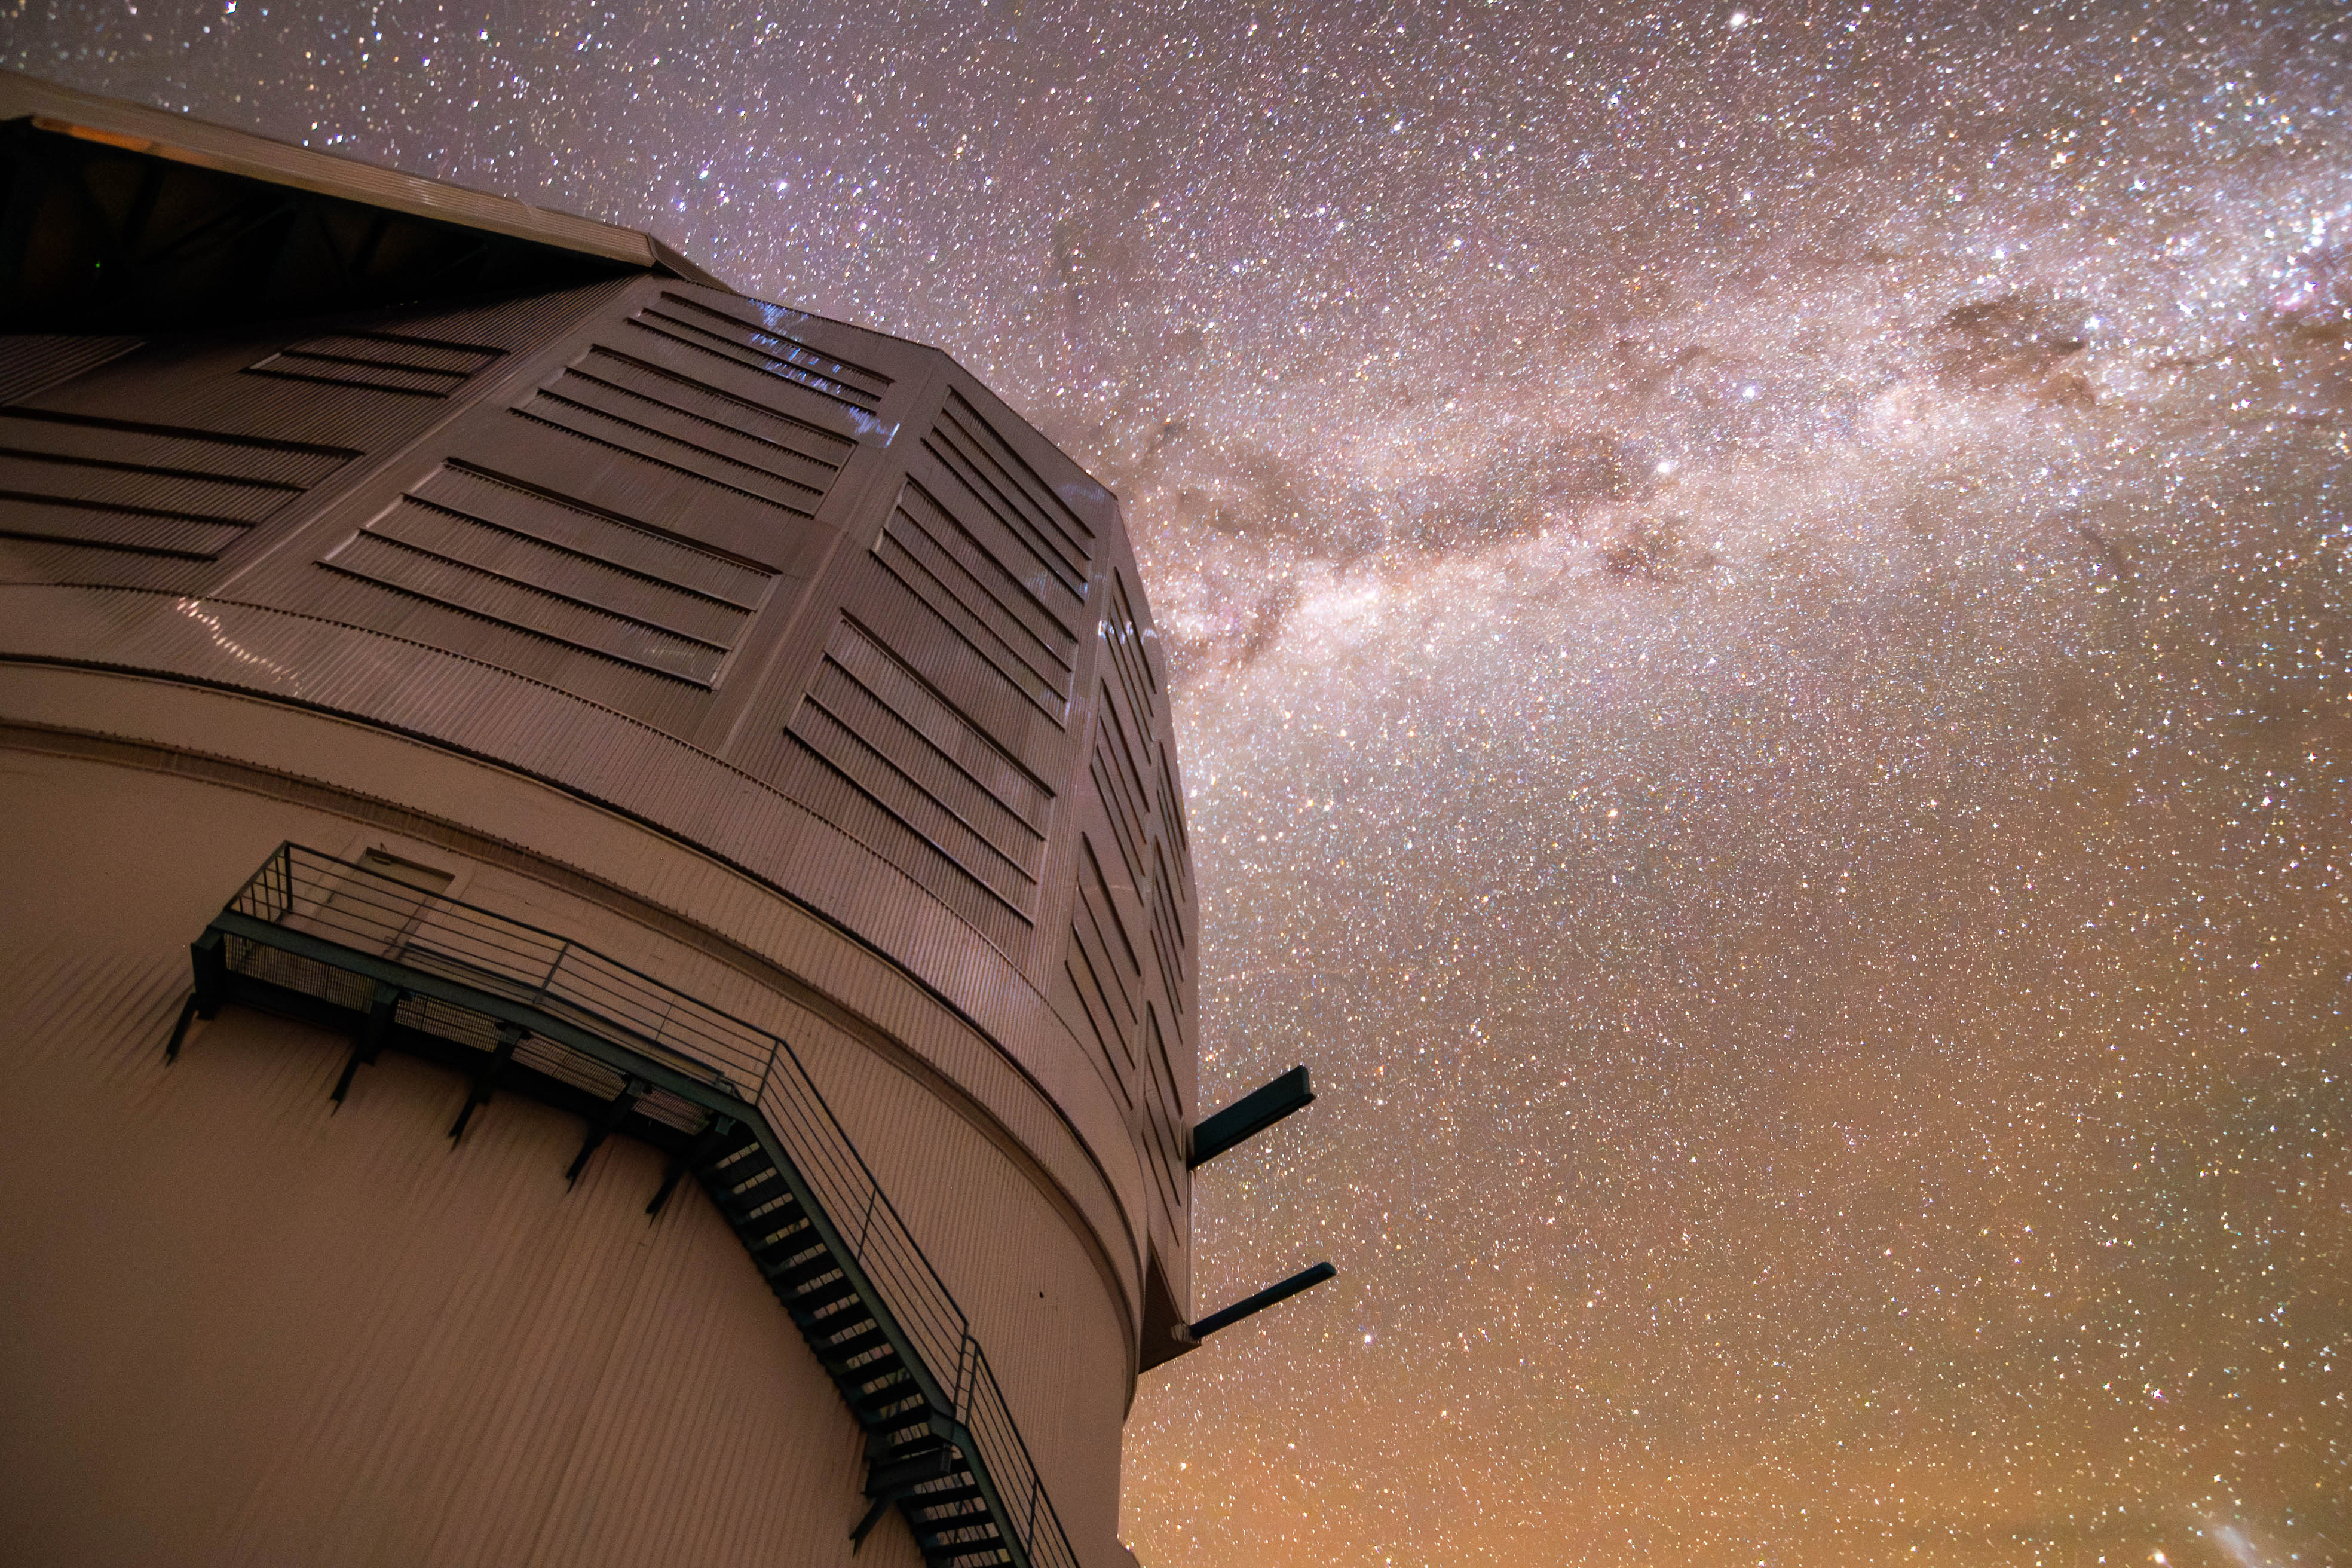

Milky Way Reflections

The Milky Way dazzles above NSF-DOE Vera C. Rubin Observatory in this image captured on a very dark night. The light from the Milky Way is so strong that its reflection is visible on the dome.

Credit: RubinObs/NOIRLab/SLAC/DOE/NSF/AURA/B. Quint